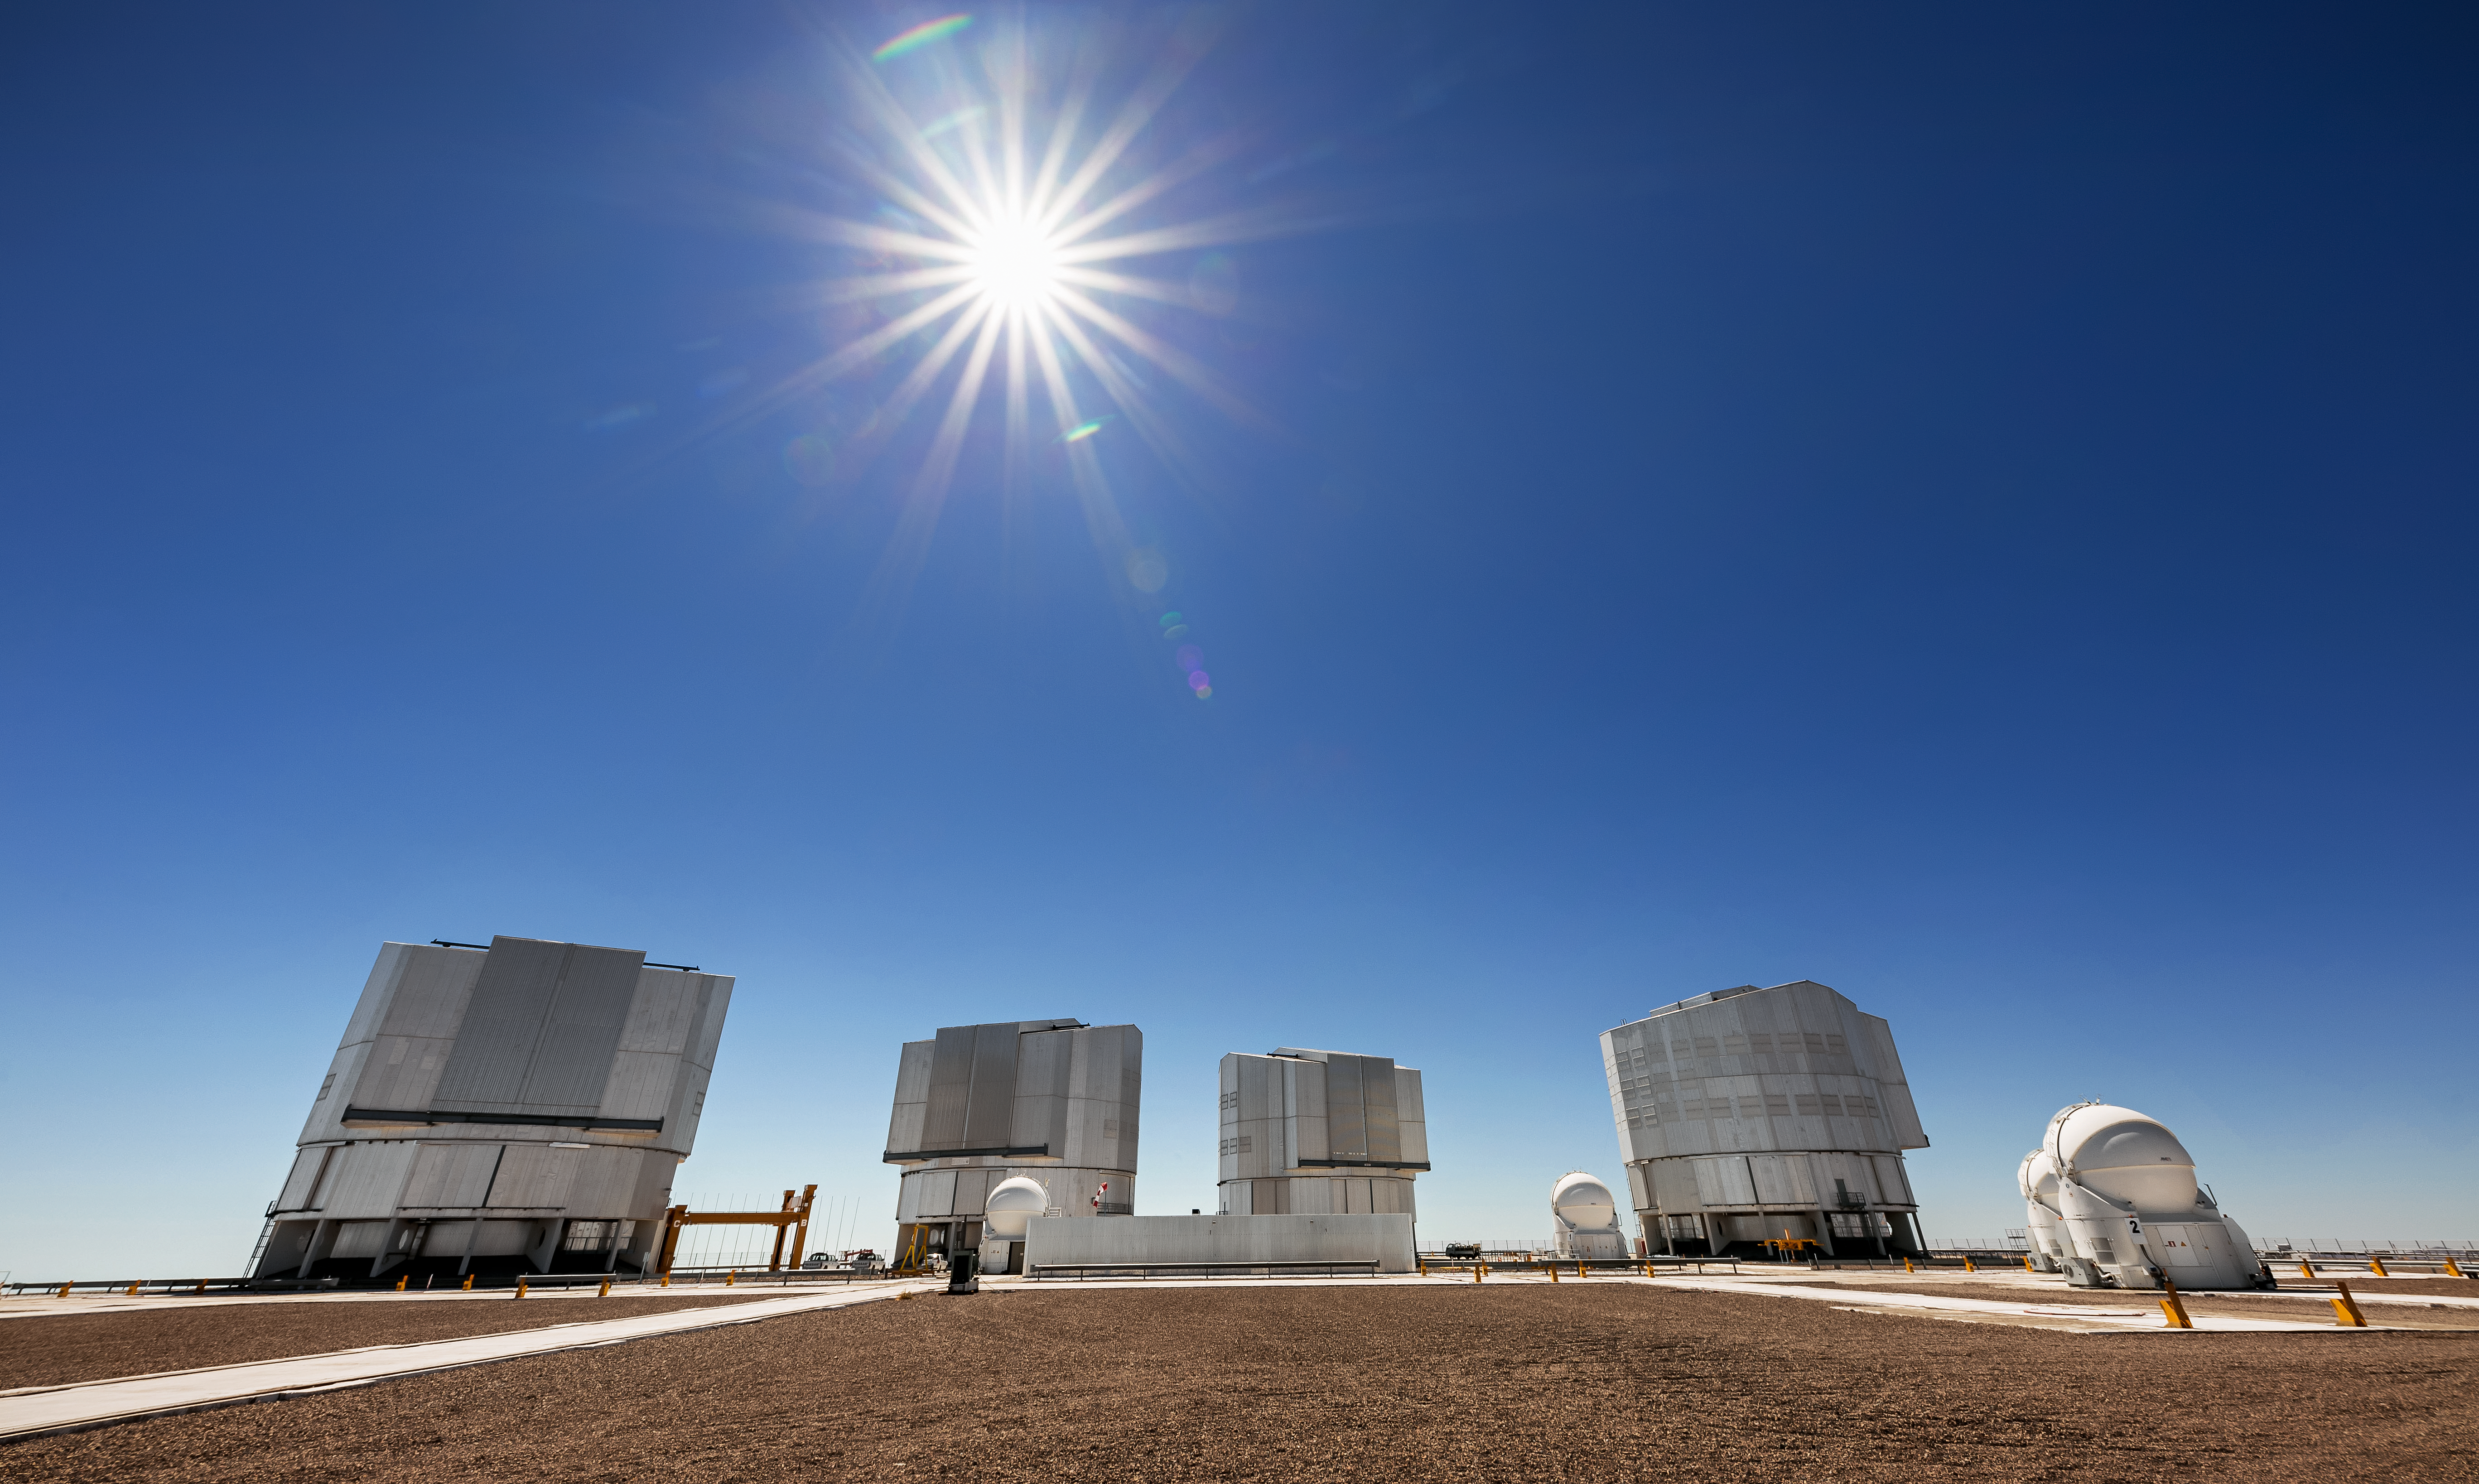

The VLT

The Very Large Telescope (VLT) is located at Paranal Observatory in the remote Atacama Desert of northern Chile. The VLT is one of the most advanced ground-based telescopes on Earth. The 8.2m diameter unit telescopes are housed in compact, thermally controlled buildings, which rotate synchronously with the telescopes. This design minimises any adverse effects on the observing conditions, for instance from air turbulence in the telescope tube, which might otherwise occur due to variations in temperature and wind flow. Pictured here are also three out of the four Auxiliary Telescopes that support the VLT for interferometric observations.

Credit: ESO/S. Goebel